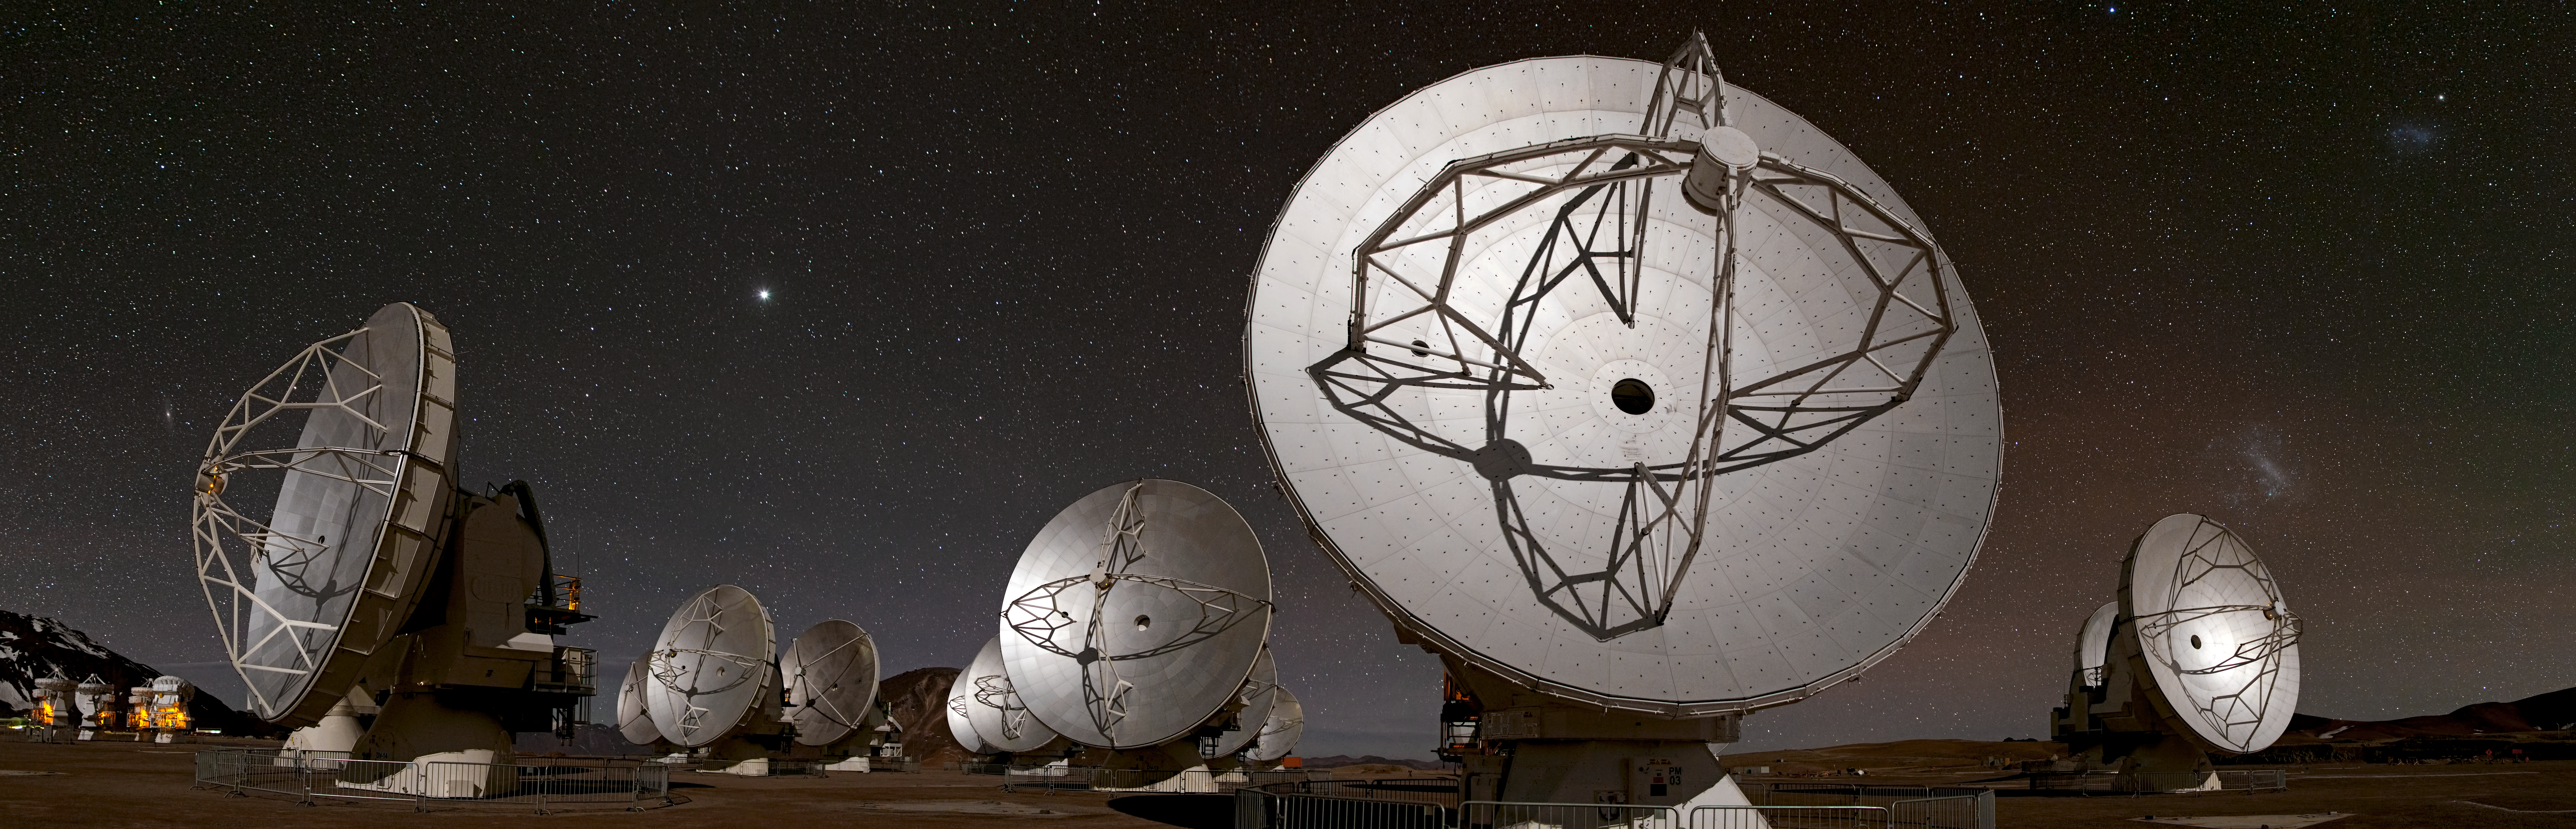

ALMA's world at night

This panoramic view of the Chajnantor plateau, spanning about 180 degrees from north (on the left) to south (on the right) shows the antennas of the Atacama Large Millimeter/submillimeter Array (ALMA) ranged across the unearthly landscape. Some familiar celestial objects can be seen in the night sky behind them. These crystal-clear night skies explain why Chile is the home of not only ALMA, but also several other astronomical observatories. This image is just part of an even wider panorama of Chajnantor.

In the foreground, the 12-metre diameter ALMA antennas are in action, working as one giant telescope, during the observatory’s first phase of scientific observations. On the far left, a cluster of smaller 7-metre antennas for ALMA’s compact array can be seen illuminated. The crescent Moon, although not visible in this image, casts stark shadows over all the antennas.

In the sky above the antennas, the most prominent bright “star” — on the left of the image — is in fact the planet Jupiter. The gas giant is the third brightest natural object in the night sky, after the Moon and Venus. The Large and Small Magellanic Clouds can also be clearly seen on the right of the image. The Large Magellanic Cloud looks like a puff of smoke, just above the rightmost antenna. The Small Magellanic Cloud is higher in the sky, towards the upper-right corner. Both “clouds” are in fact dwarf irregular galaxies, orbiting the Milky Way galaxy, at distances of about 160 000 and 200 000 light-years respectively.

On the far left of the panorama, just left of the foreground antennas, is the elongated smudge of the Andromeda galaxy. This galaxy, more than ten times further away than the Magellanic Clouds, is our closest major neighbouring galaxy. It is also the largest galaxy in the Local Group — the group of about 30 galaxies which includes our own — and contains approximately one trillion stars, more than twice as many as the Milky Way. It is the only major galaxy visible with the naked eye. Even though only its most central region is apparent in this image, the galaxy spans the equivalent of six full Moons in the sky.

This photograph was taken by Babak Tafreshi, the latest ESO Photo Ambassador. Babak is also founder of The World At Night, a programme to create and exhibit a collection of stunning photographs and time-lapse videos of the world’s most beautiful and historic sites against a nighttime backdrop of stars, planets and celestial events.

ALMA is being built on the Chajnantor plateau at an altitude of 5000 metres. The observatory, which started Early Science operations on 30 September 2011, will eventually consist of 66 antennas operating together as a single giant telescope. This international astronomy facility is a partnership of Europe, North America and East Asia in cooperation with the Republic of Chile. ALMA construction and operations are led on behalf of Europe by ESO, on behalf of North America by the National Radio Astronomy Observatory (NRAO), and on behalf of East Asia by the National Astronomical Observatory of Japan (NAOJ). The Joint ALMA Observatory (JAO) provides the unified leadership and management of the construction, commissioning and operation of ALMA.

Credit: ESO/B. Tafreshi (twanight.org)